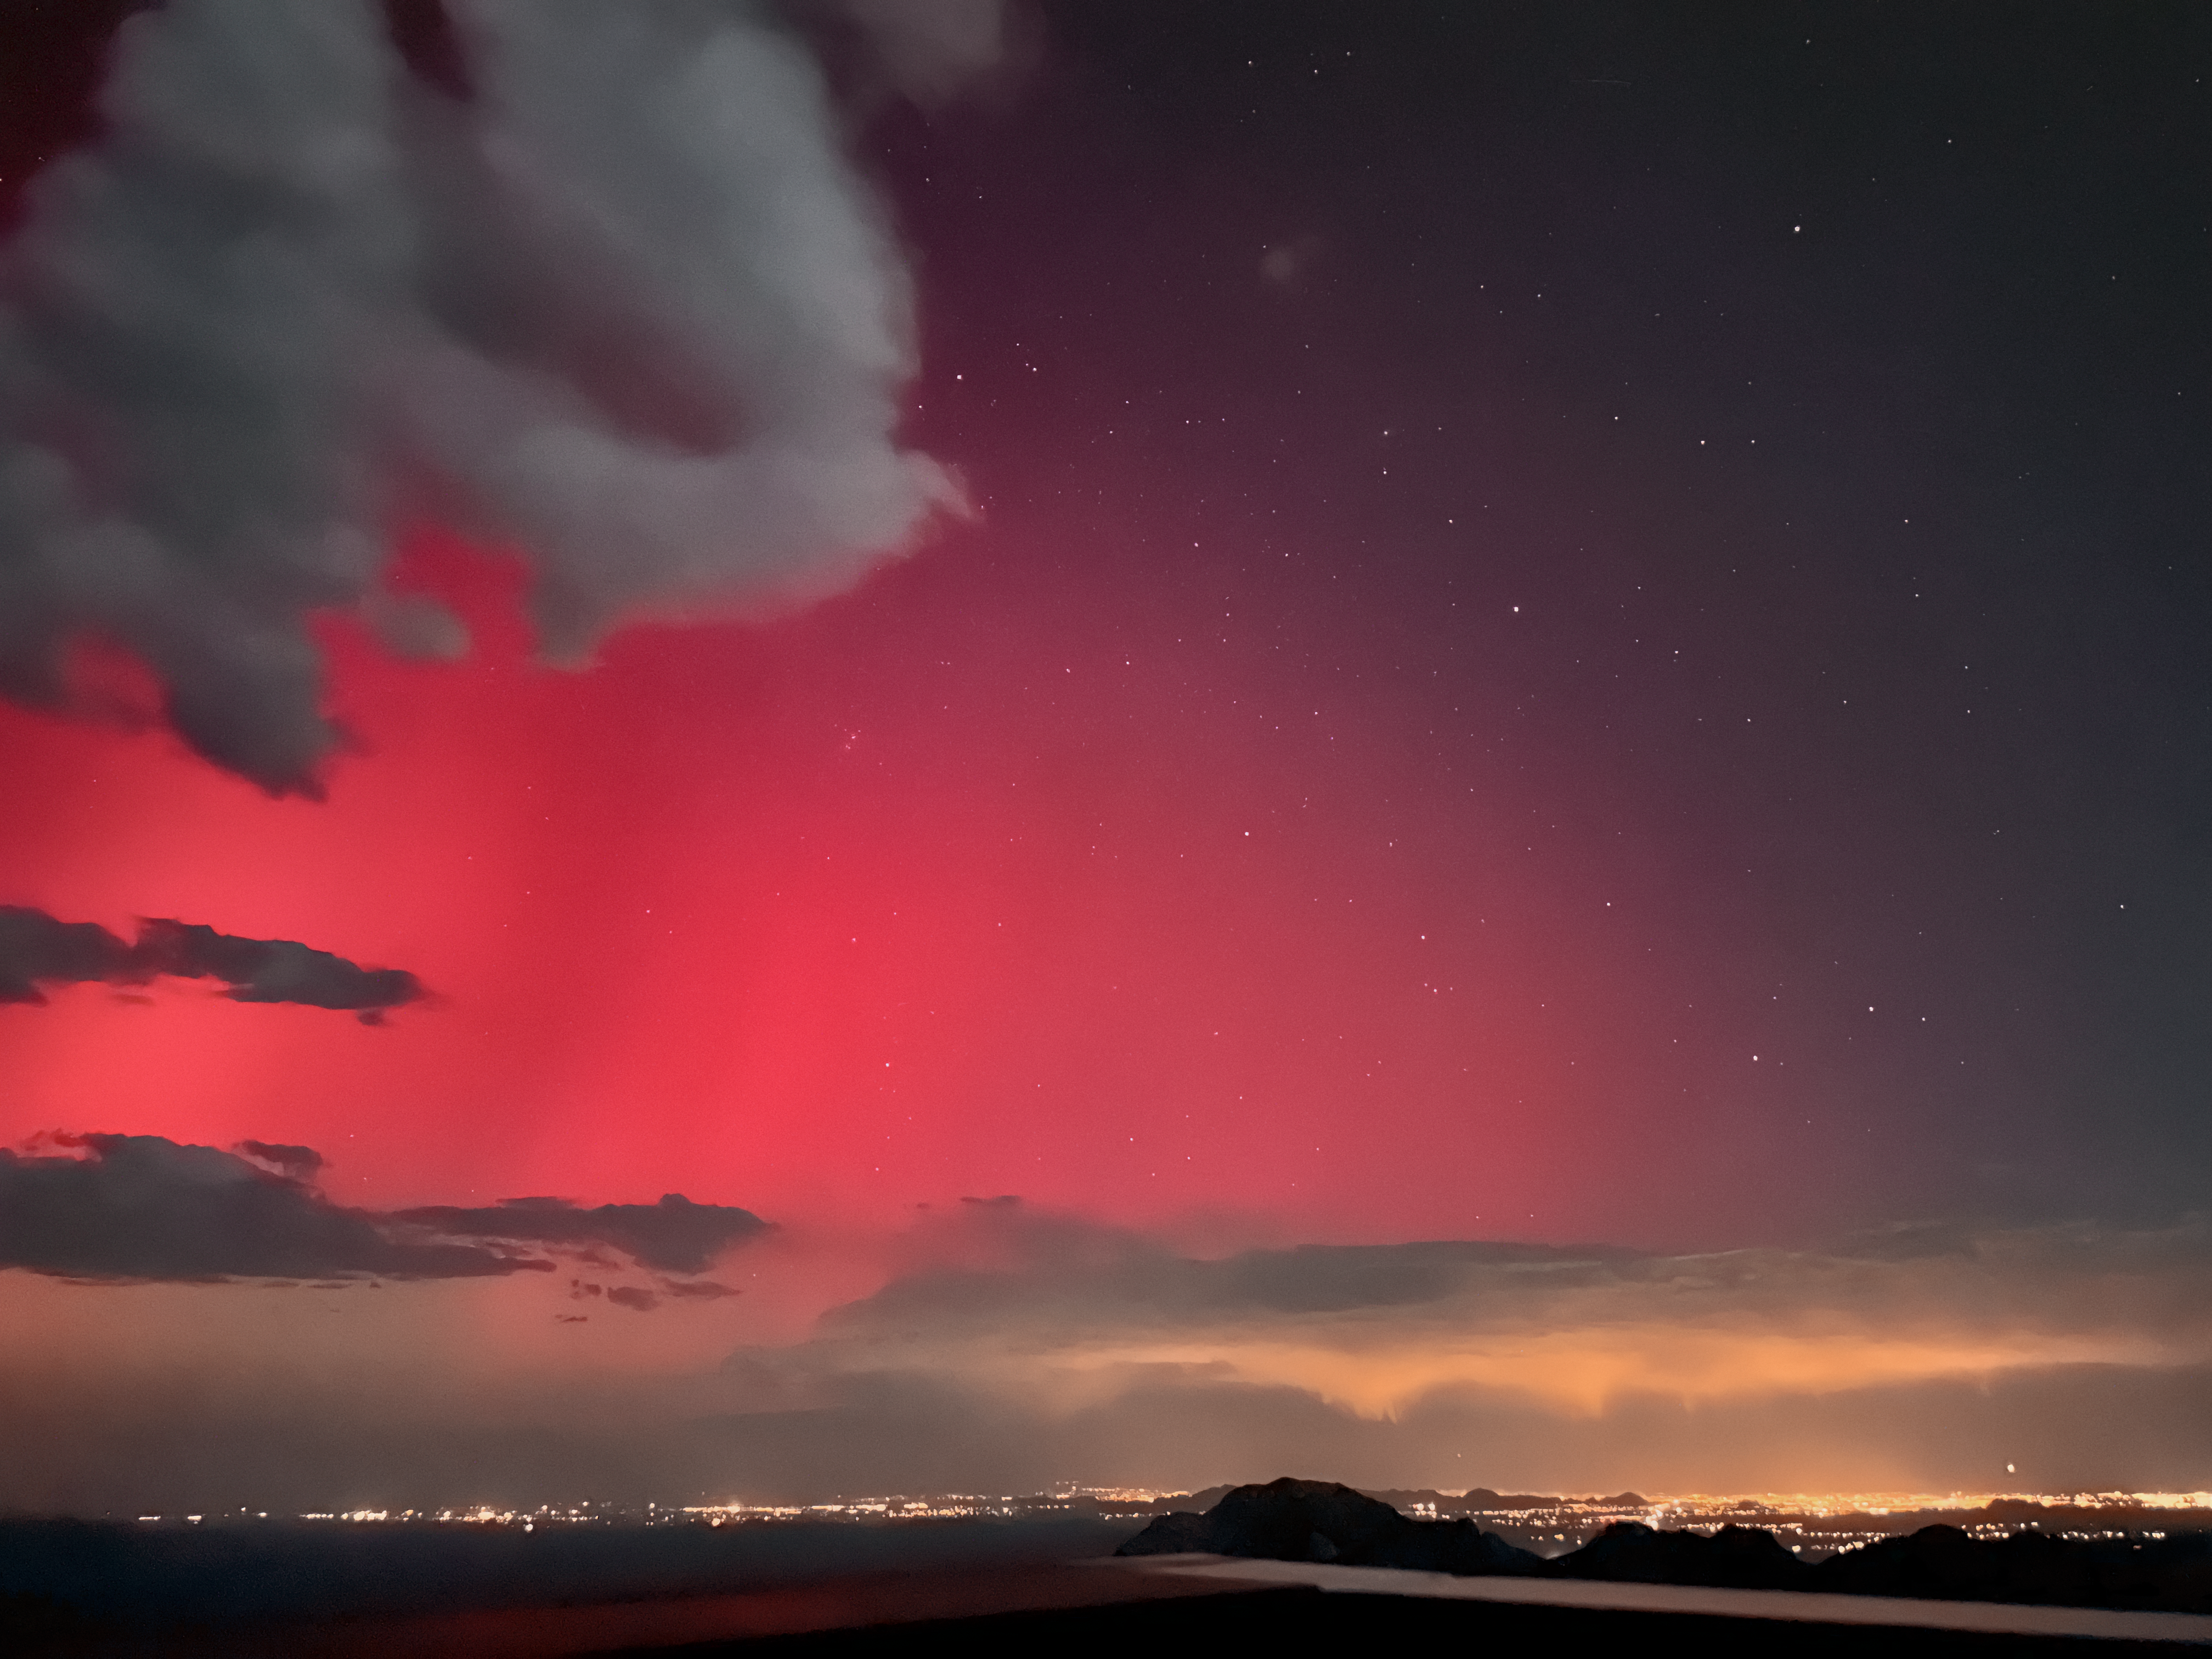

Northern Lights from Kitt Peak

The aurora borealis, also known as the northern lights, as seen from Kitt Peak National Observatory.

Credit: KPNO/NOIRLab/NSF/AURA/J. Lockridge